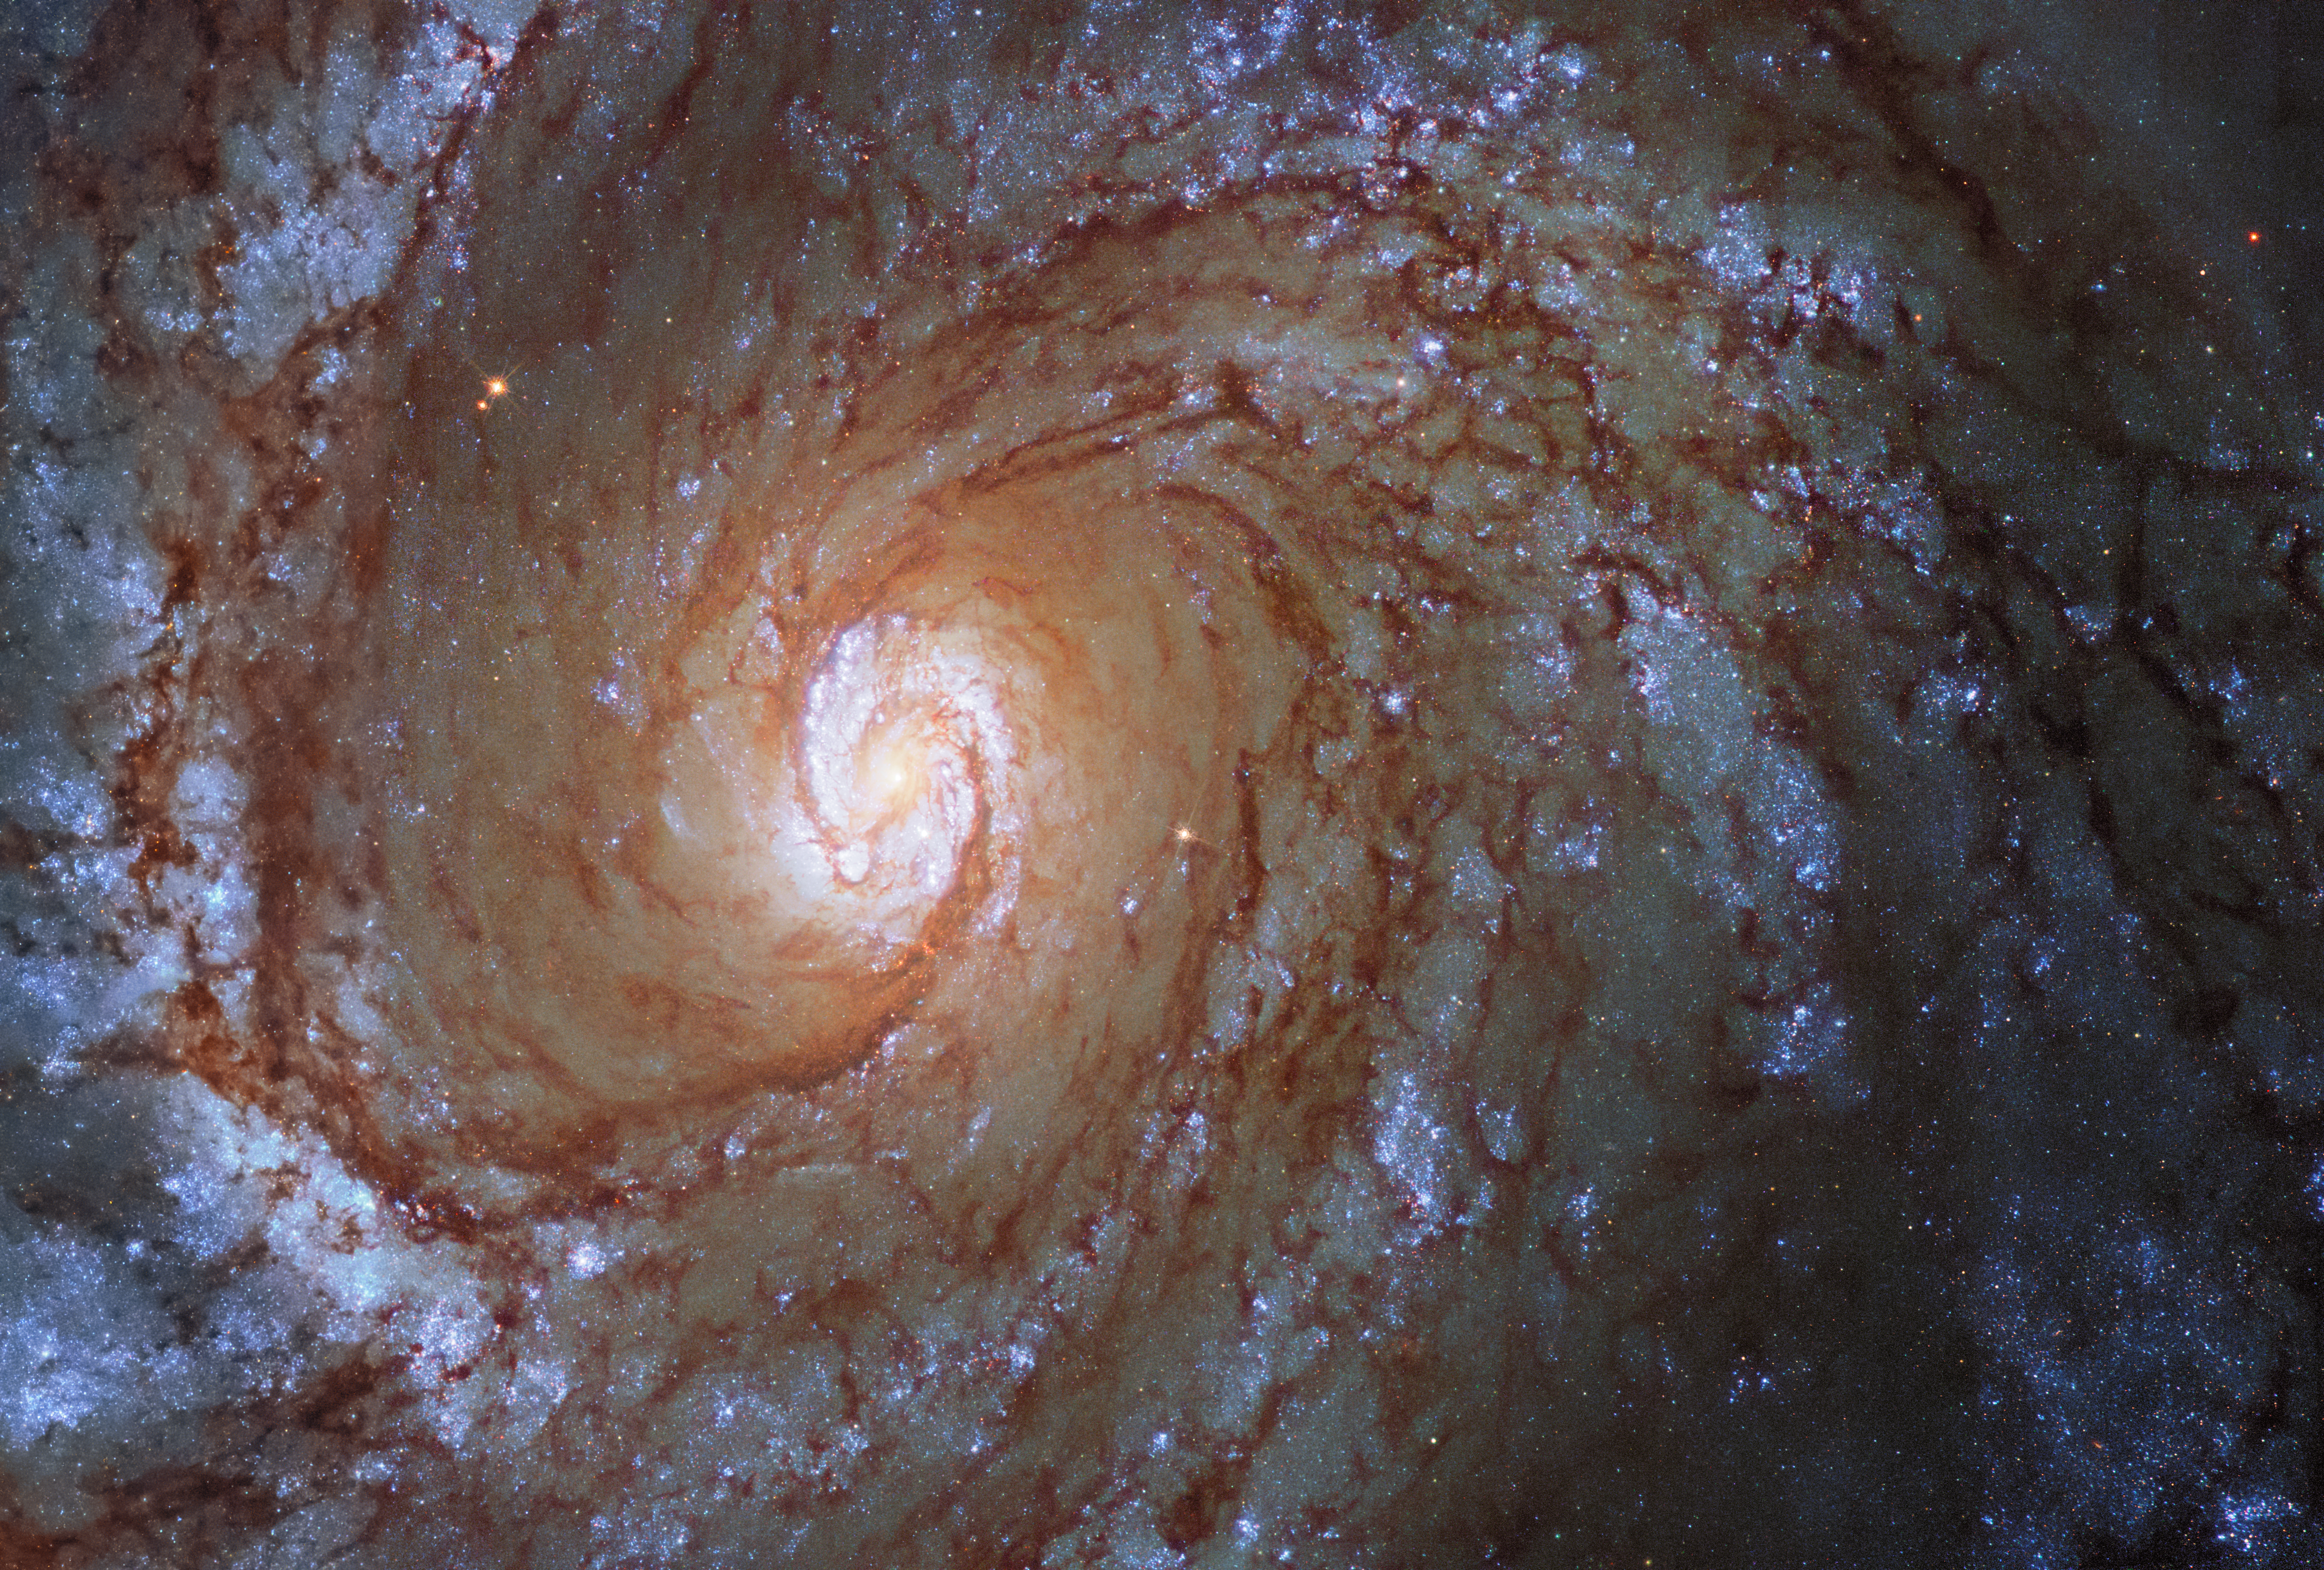

Hubble Space Telescope image of SN 2019ehk

Hubble Space Telescope image of SN 2019ehk in its spiral host galaxy, Messier 100.

The image is a composite made of pre- and post-explosion images.

Credit: CTIO/SOAR/NOIRLab/NSF/AURA/Northwestern University/C. Kilpatrick/University of California Santa Cruz/NASA-ESA Hubble Space Telescope